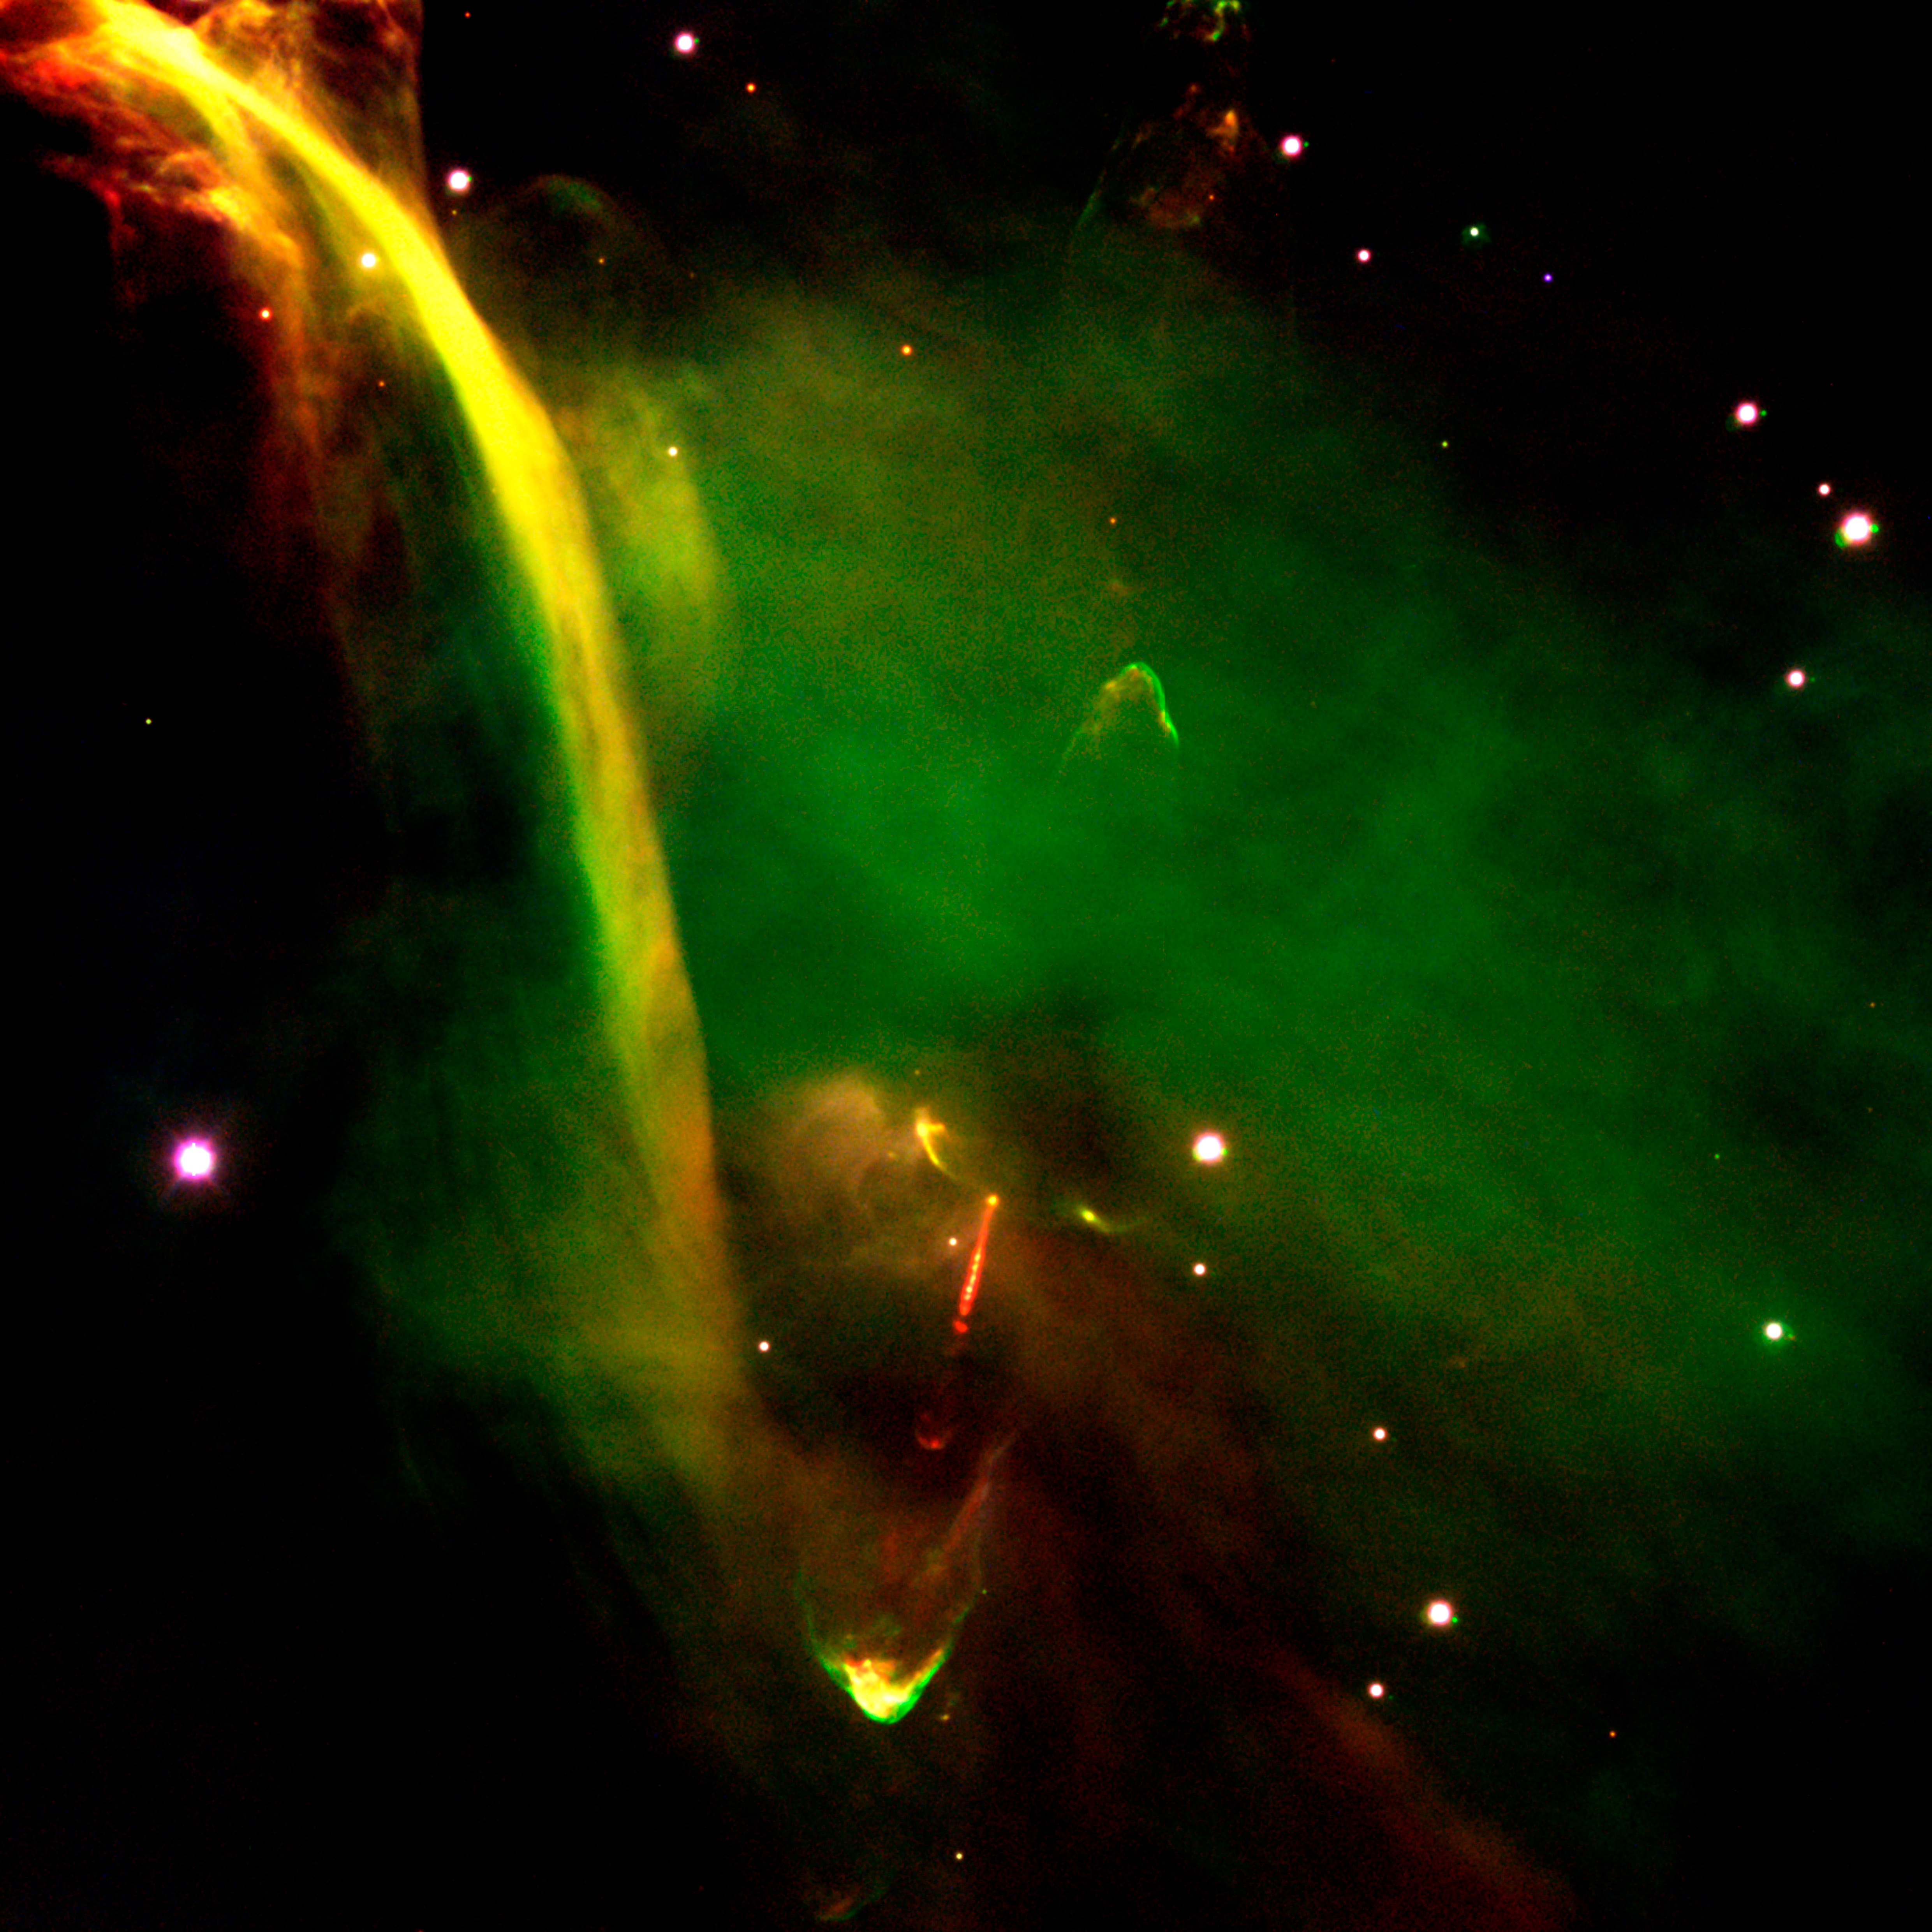

Protostar HH-34 in Orion

Three-colour composite of the young object Herbig-Haro 34 (HH-34), now in the protostar stage of evolution. It is based on CCD frames obtained with the FORS2 instrument in imaging mode, on November 2 and 6, 1999.

This object has a remarkable, very complicated appearance that includes two opposite jets that ram into the surrounding interstellar matter. This structure is produced by a machine-gun-like blast of "bullets" of dense gas ejected from the star at high velocities (approaching 250 km/sec). This seems to indicate that the star experiences episodic "outbursts" when large chunks of material fall onto it from a surrounding disc.

HH-34 is located at a distance of approx. 1,500 light-years, near the famous Orion Nebula, one of the most productive star birth regions. Note also the enigmatic "waterfall" to the upper left, a feature that is still unexplained.

The composite of three images was taken through three different filters : B (wavelength 429 nm; Full-Width-Half-Maximum (FWHM) 88 nm; exposure time 10 min; here rendered as blue), H-alpha (centered on the hydrogen emission line at wavelength 656 nm; FWHM 6 nm; 30 min; green) and S II (centrered at the emission lines of inonized sulphur at wavelength 673 nm; FWHM 6 nm; 30 min; red) during a period of 0.8 arcsec seeing. The field shown measures 6.8 x 6.8 arcmin and the images were recorded in frames of 2048 x 2048 pixels, each measuring 0.2 arcsec. North is up; East is left.

Credit: ESO